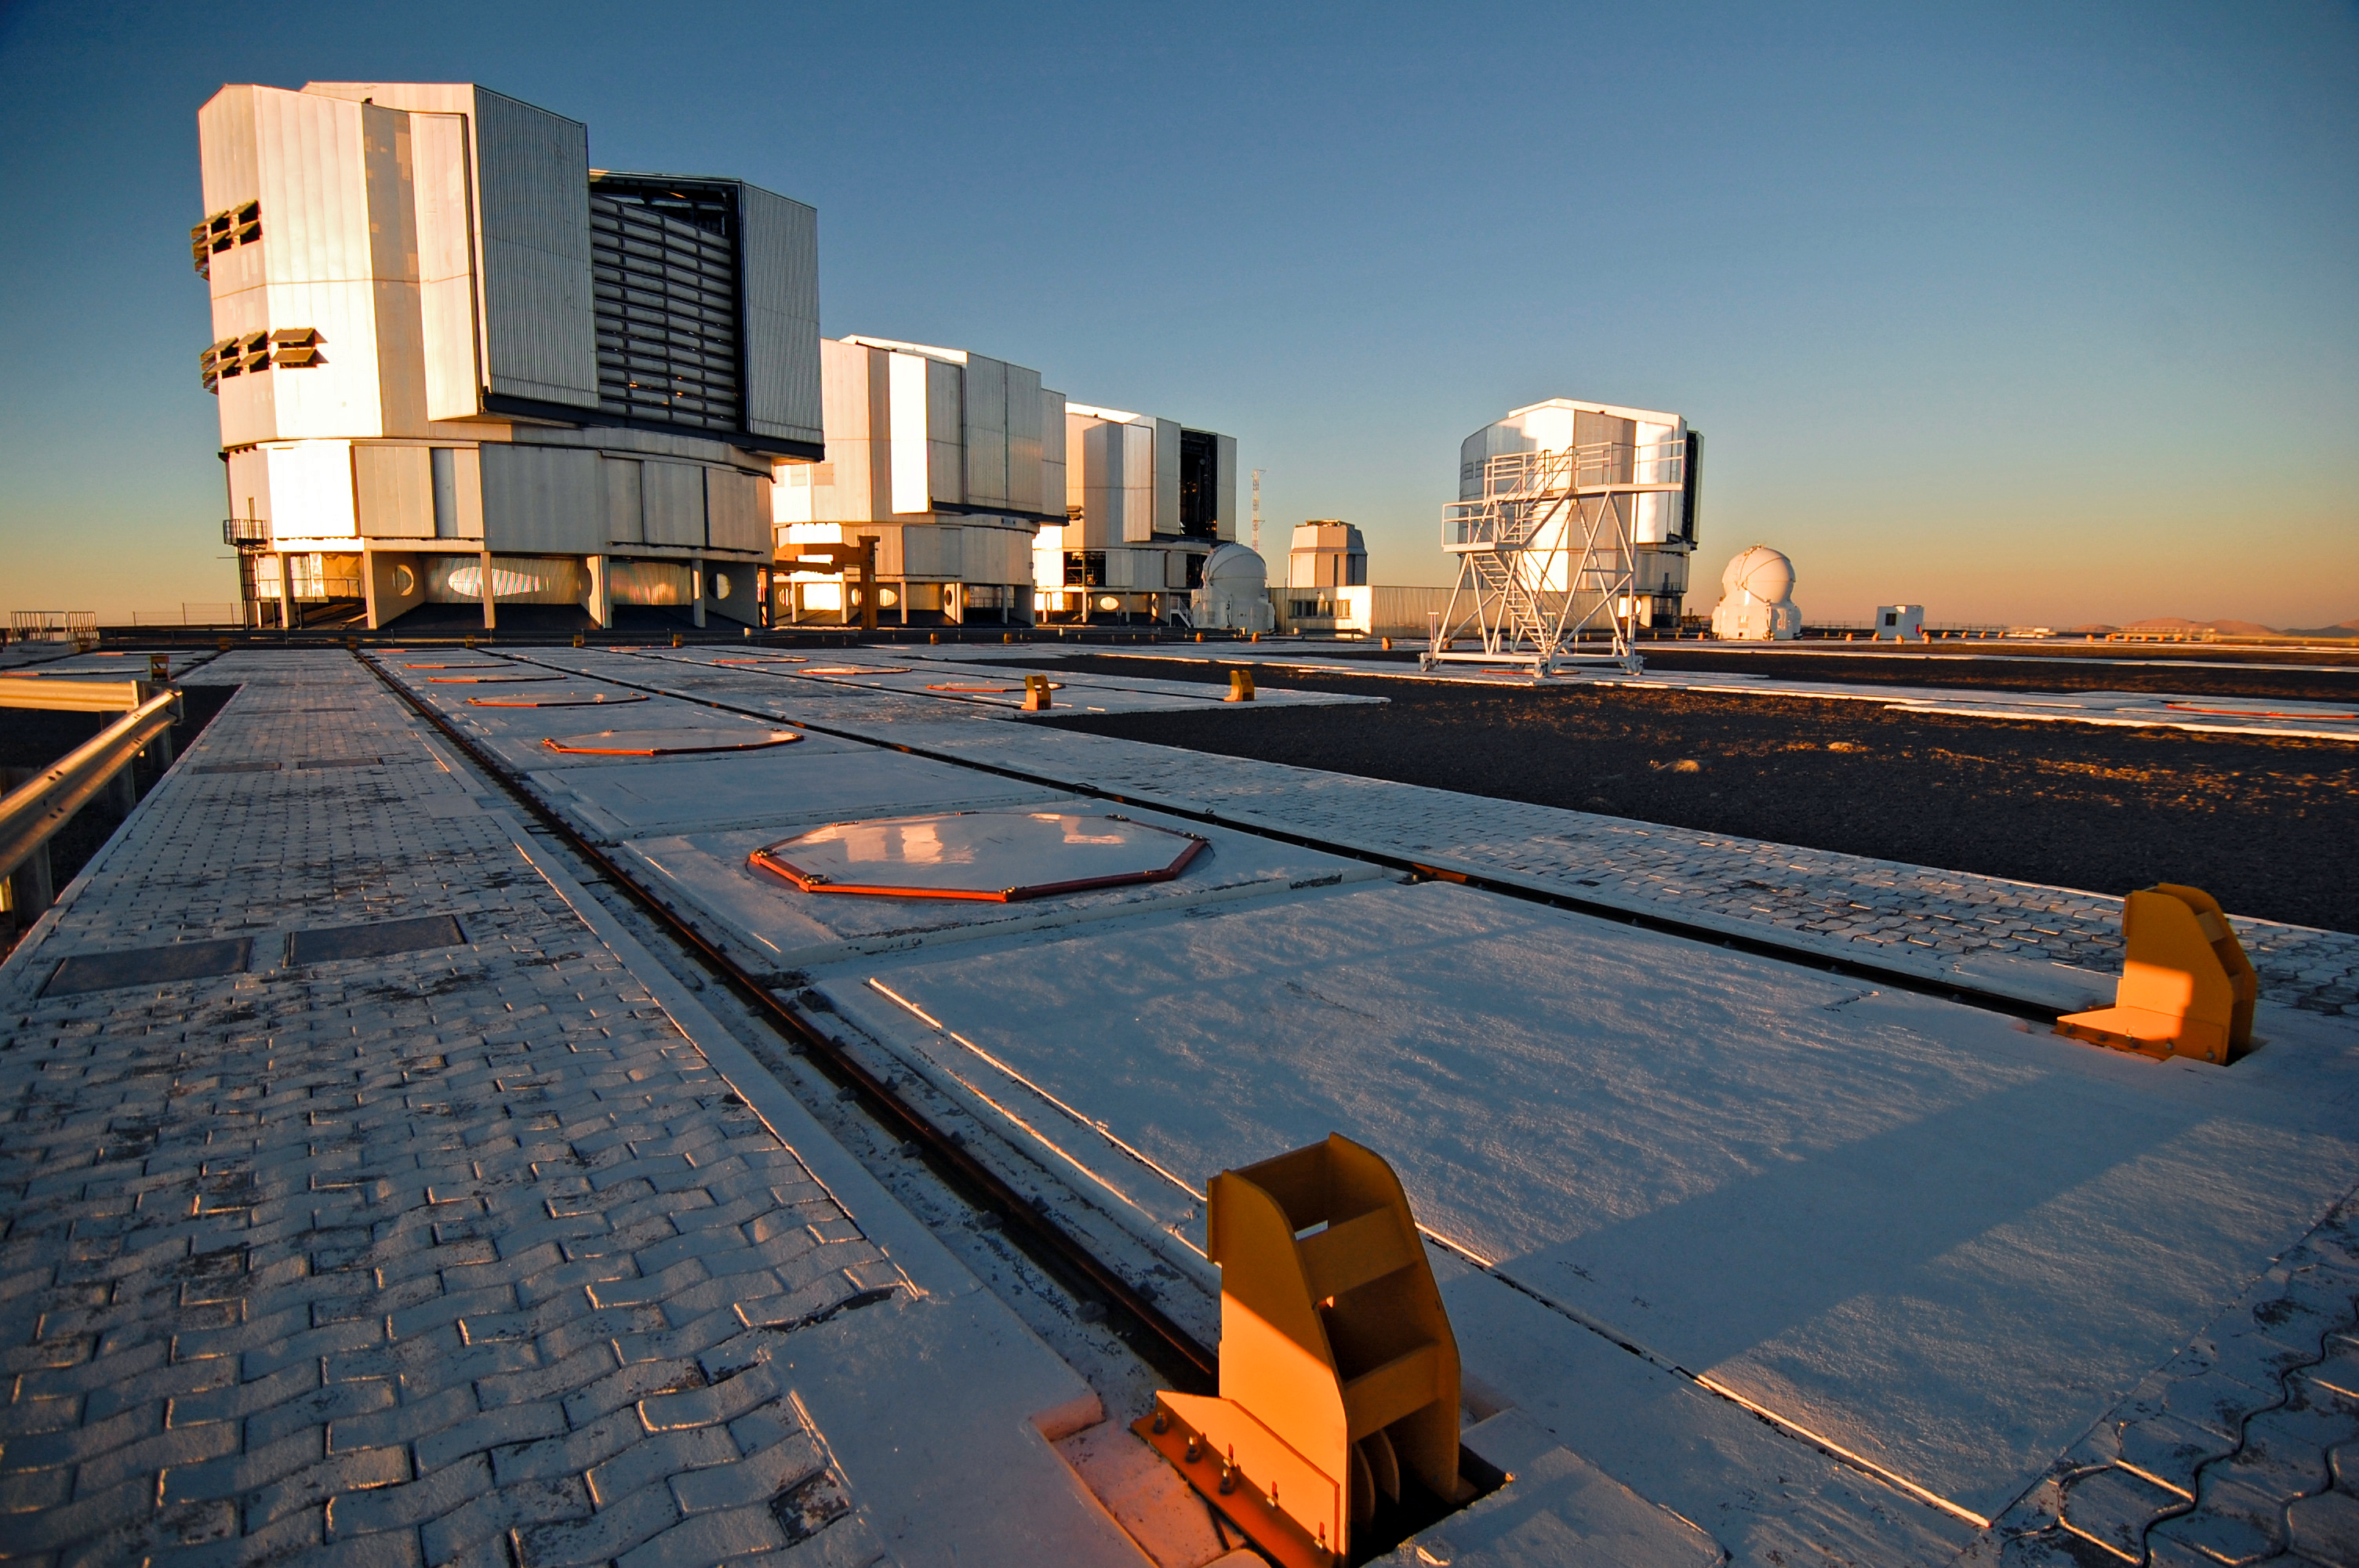

ESO's VLT, March 2012

A crisp view from the VLT observing platform.

Credit: G. Brammer/ESO